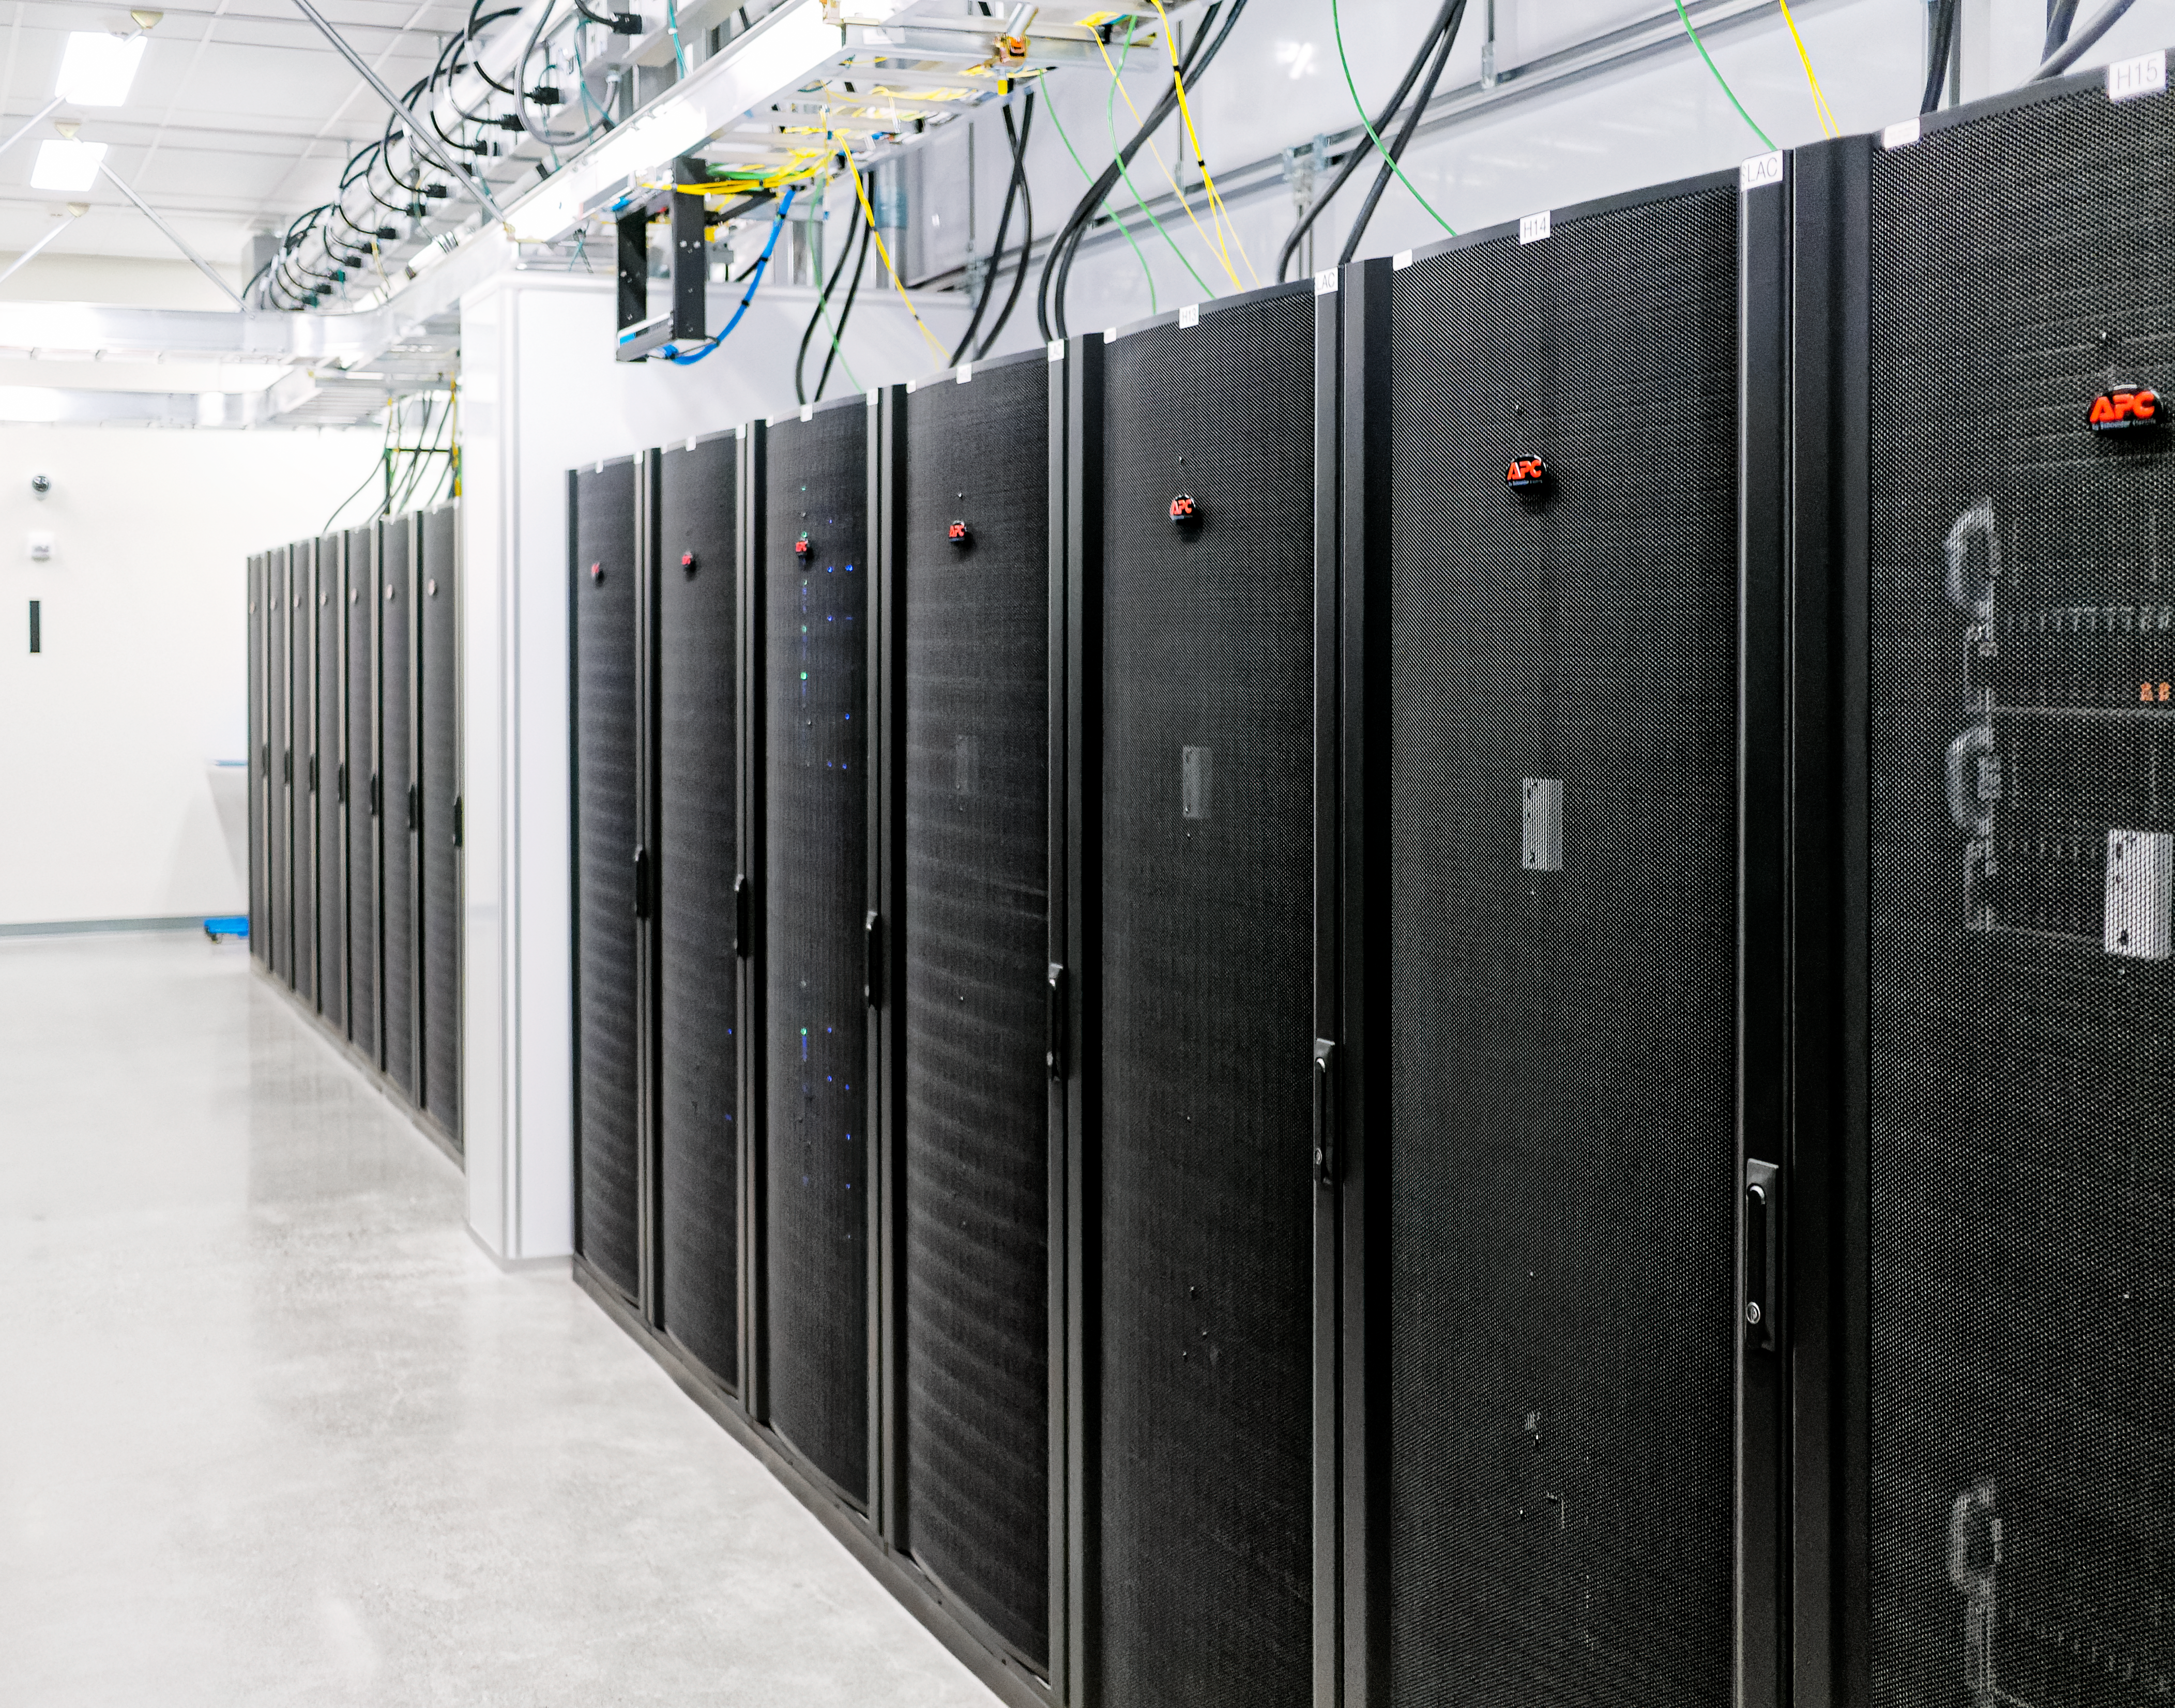

The Rubin Data Management team tours the Stanford Research Computing Facility

On 29-30 July 2024, the Rubin Data Management team had the opportunity to visit the Stanford Research Computing Facility, which will host the Rubin U.S. Data Facility (USDF). The USDF will process, host, and serve much of Rubin Observatory's data products to the world.

Credit: RubinObs/NOIRLab/SLAC/NSF/DOE/AURA/W. O'Mullane